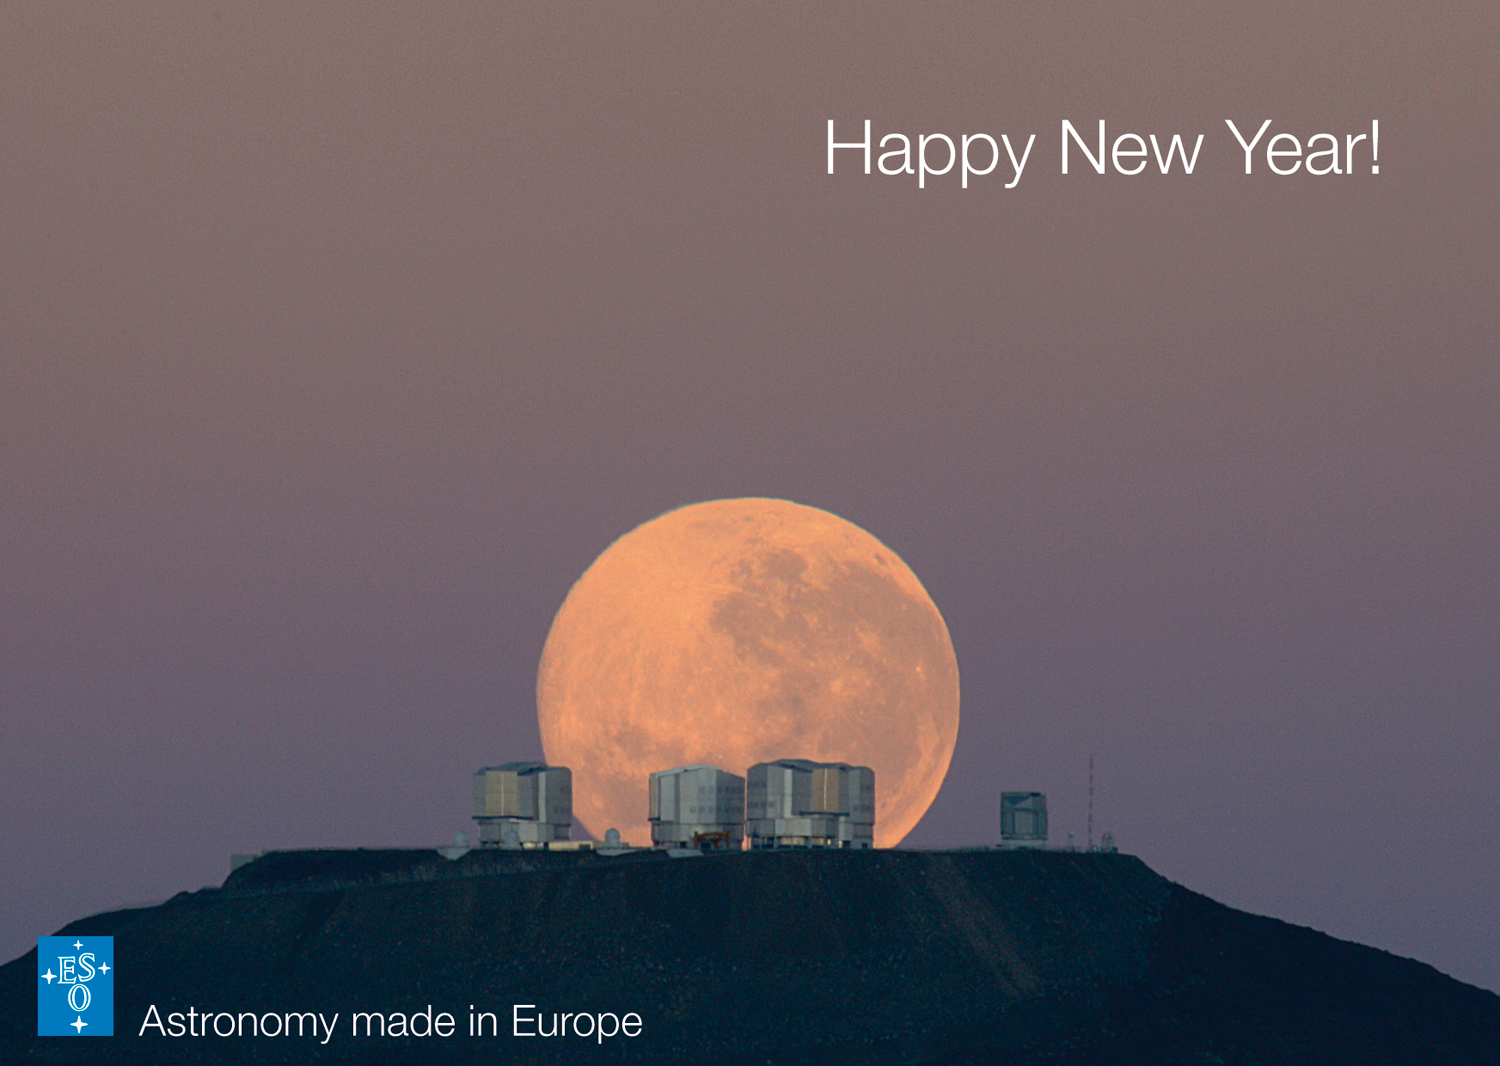

Season's Greetings A Happy New Year!

Season's Greetings A Happy New Year!

Credit: G. Gillet/ESO